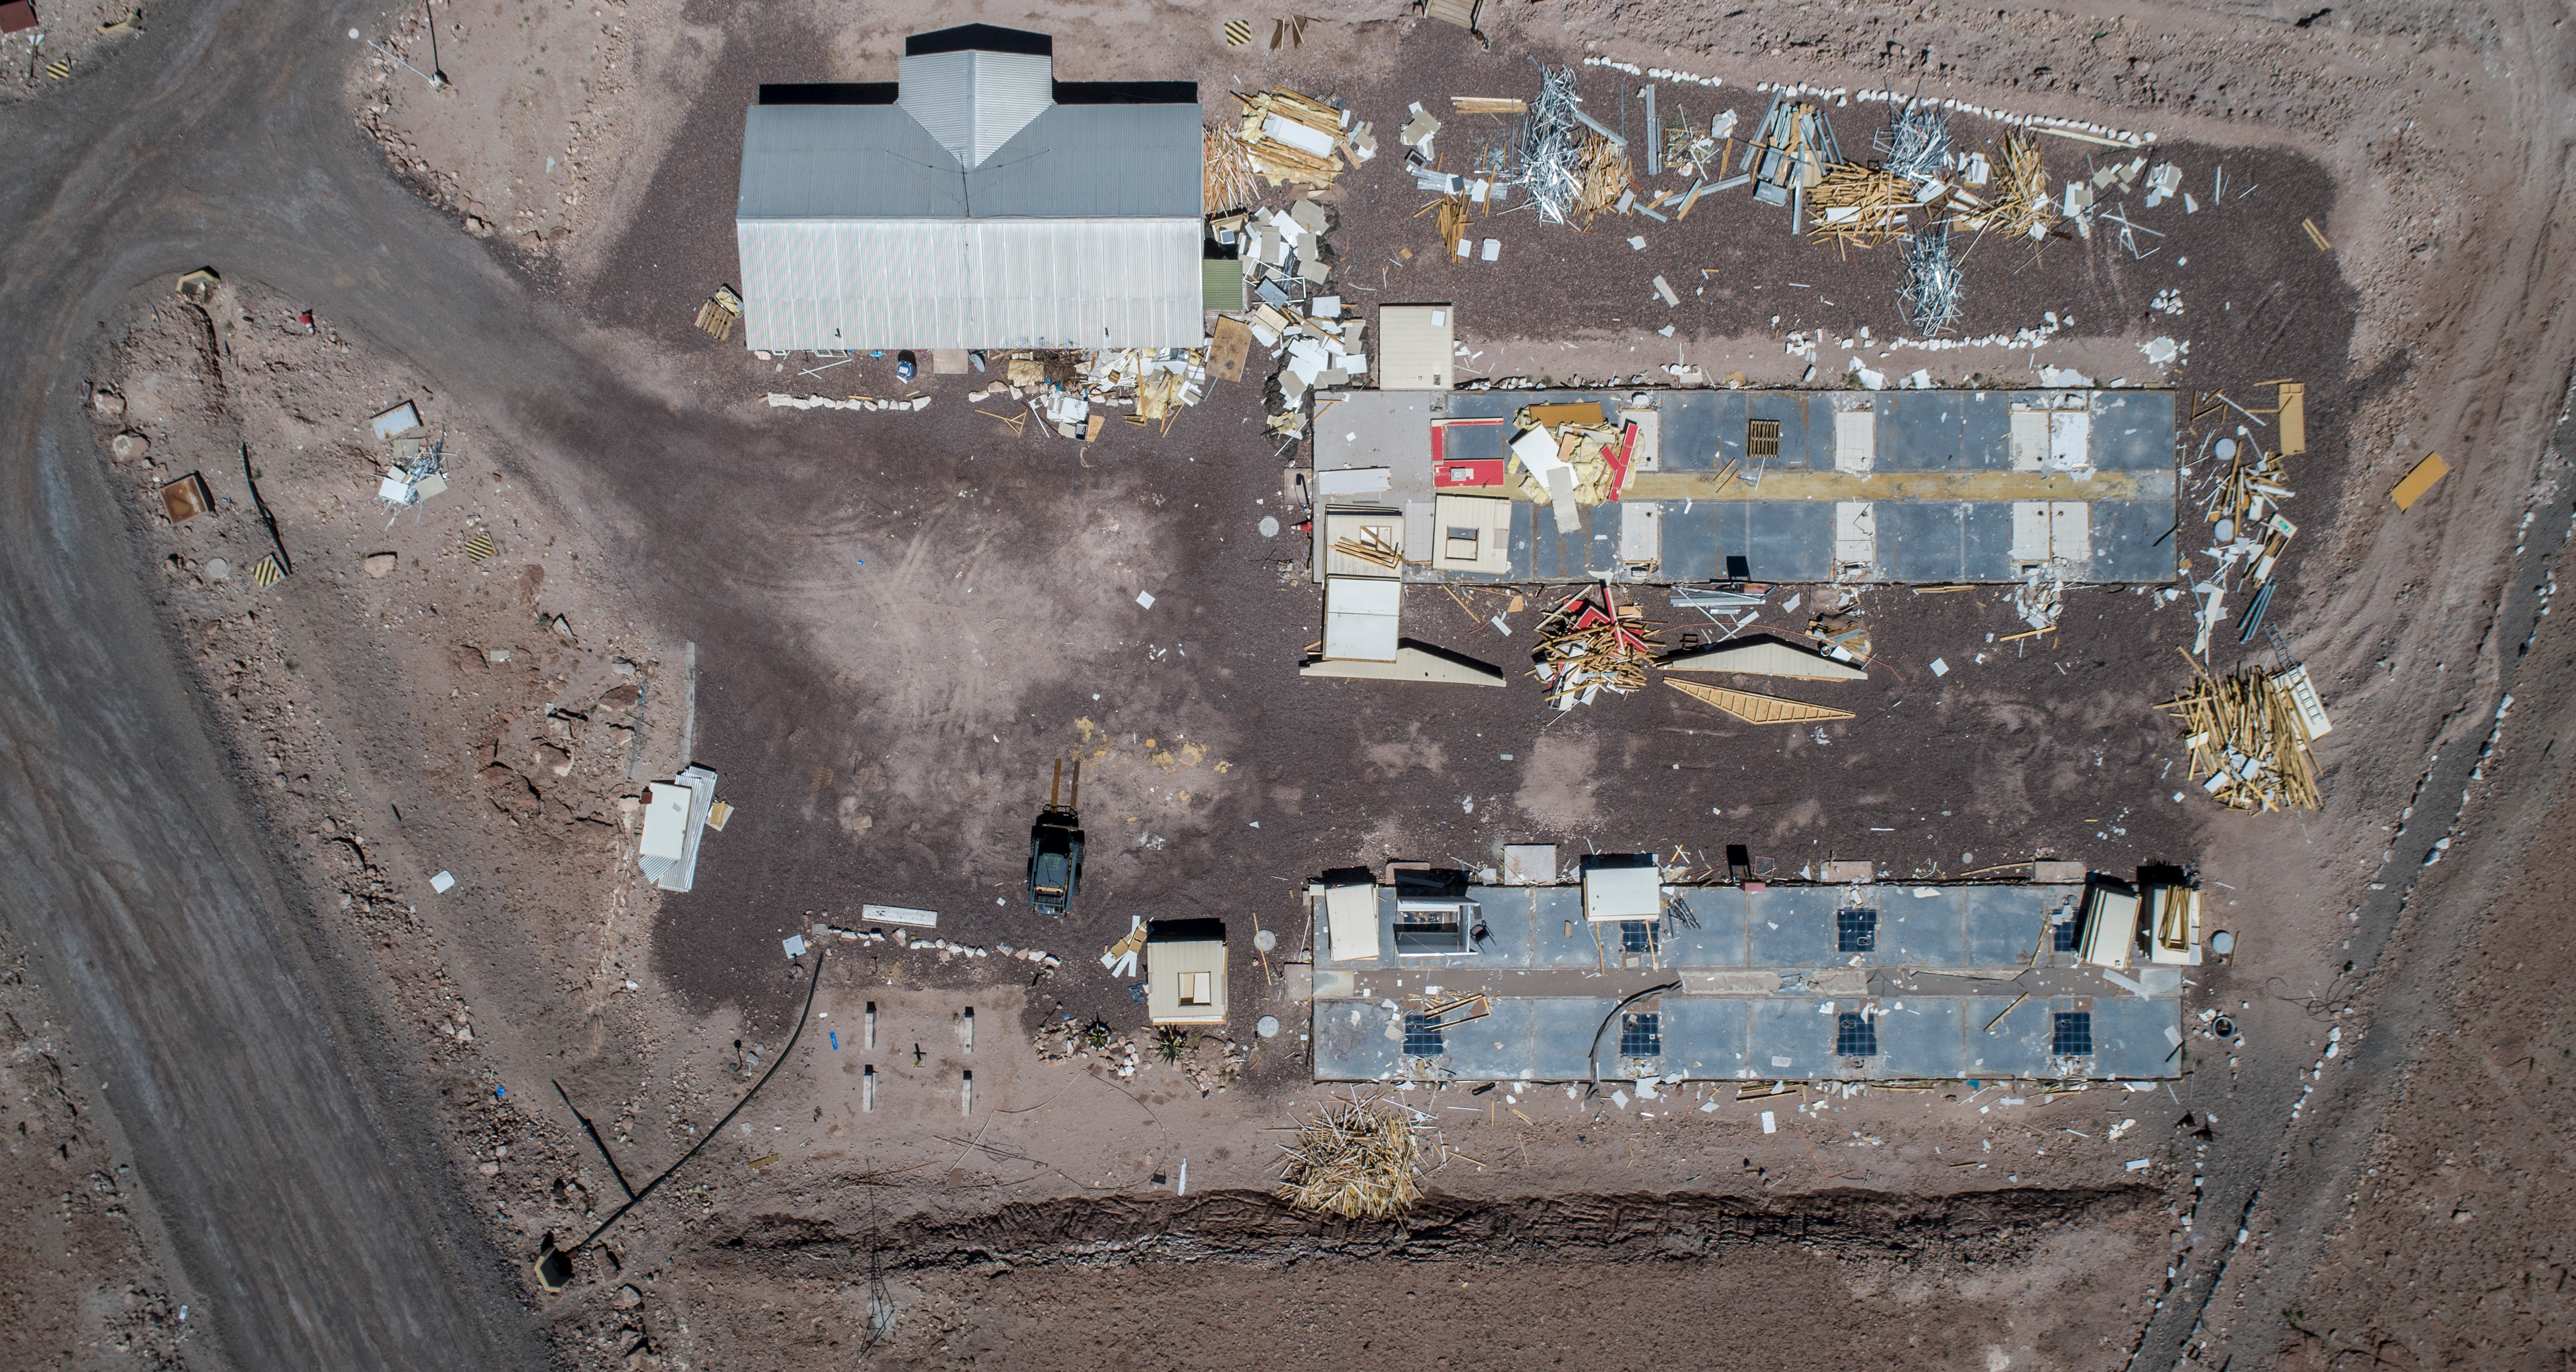

ALMA shutdown due to the Covid-19 pandemic in 2020

ALMA shutdown due to the Covid-19 pandemic in 2020. A Caretaking Team was in charge of guarding the observatory. A drone registered this images, accounting for the solitude of the ALMA base camp (OSF) and the antennas in the Chajnantor Plateau.

Credit: Ariel Marinkovic – X-CAM-ALMA (ESO/NAOJ/NRAO)